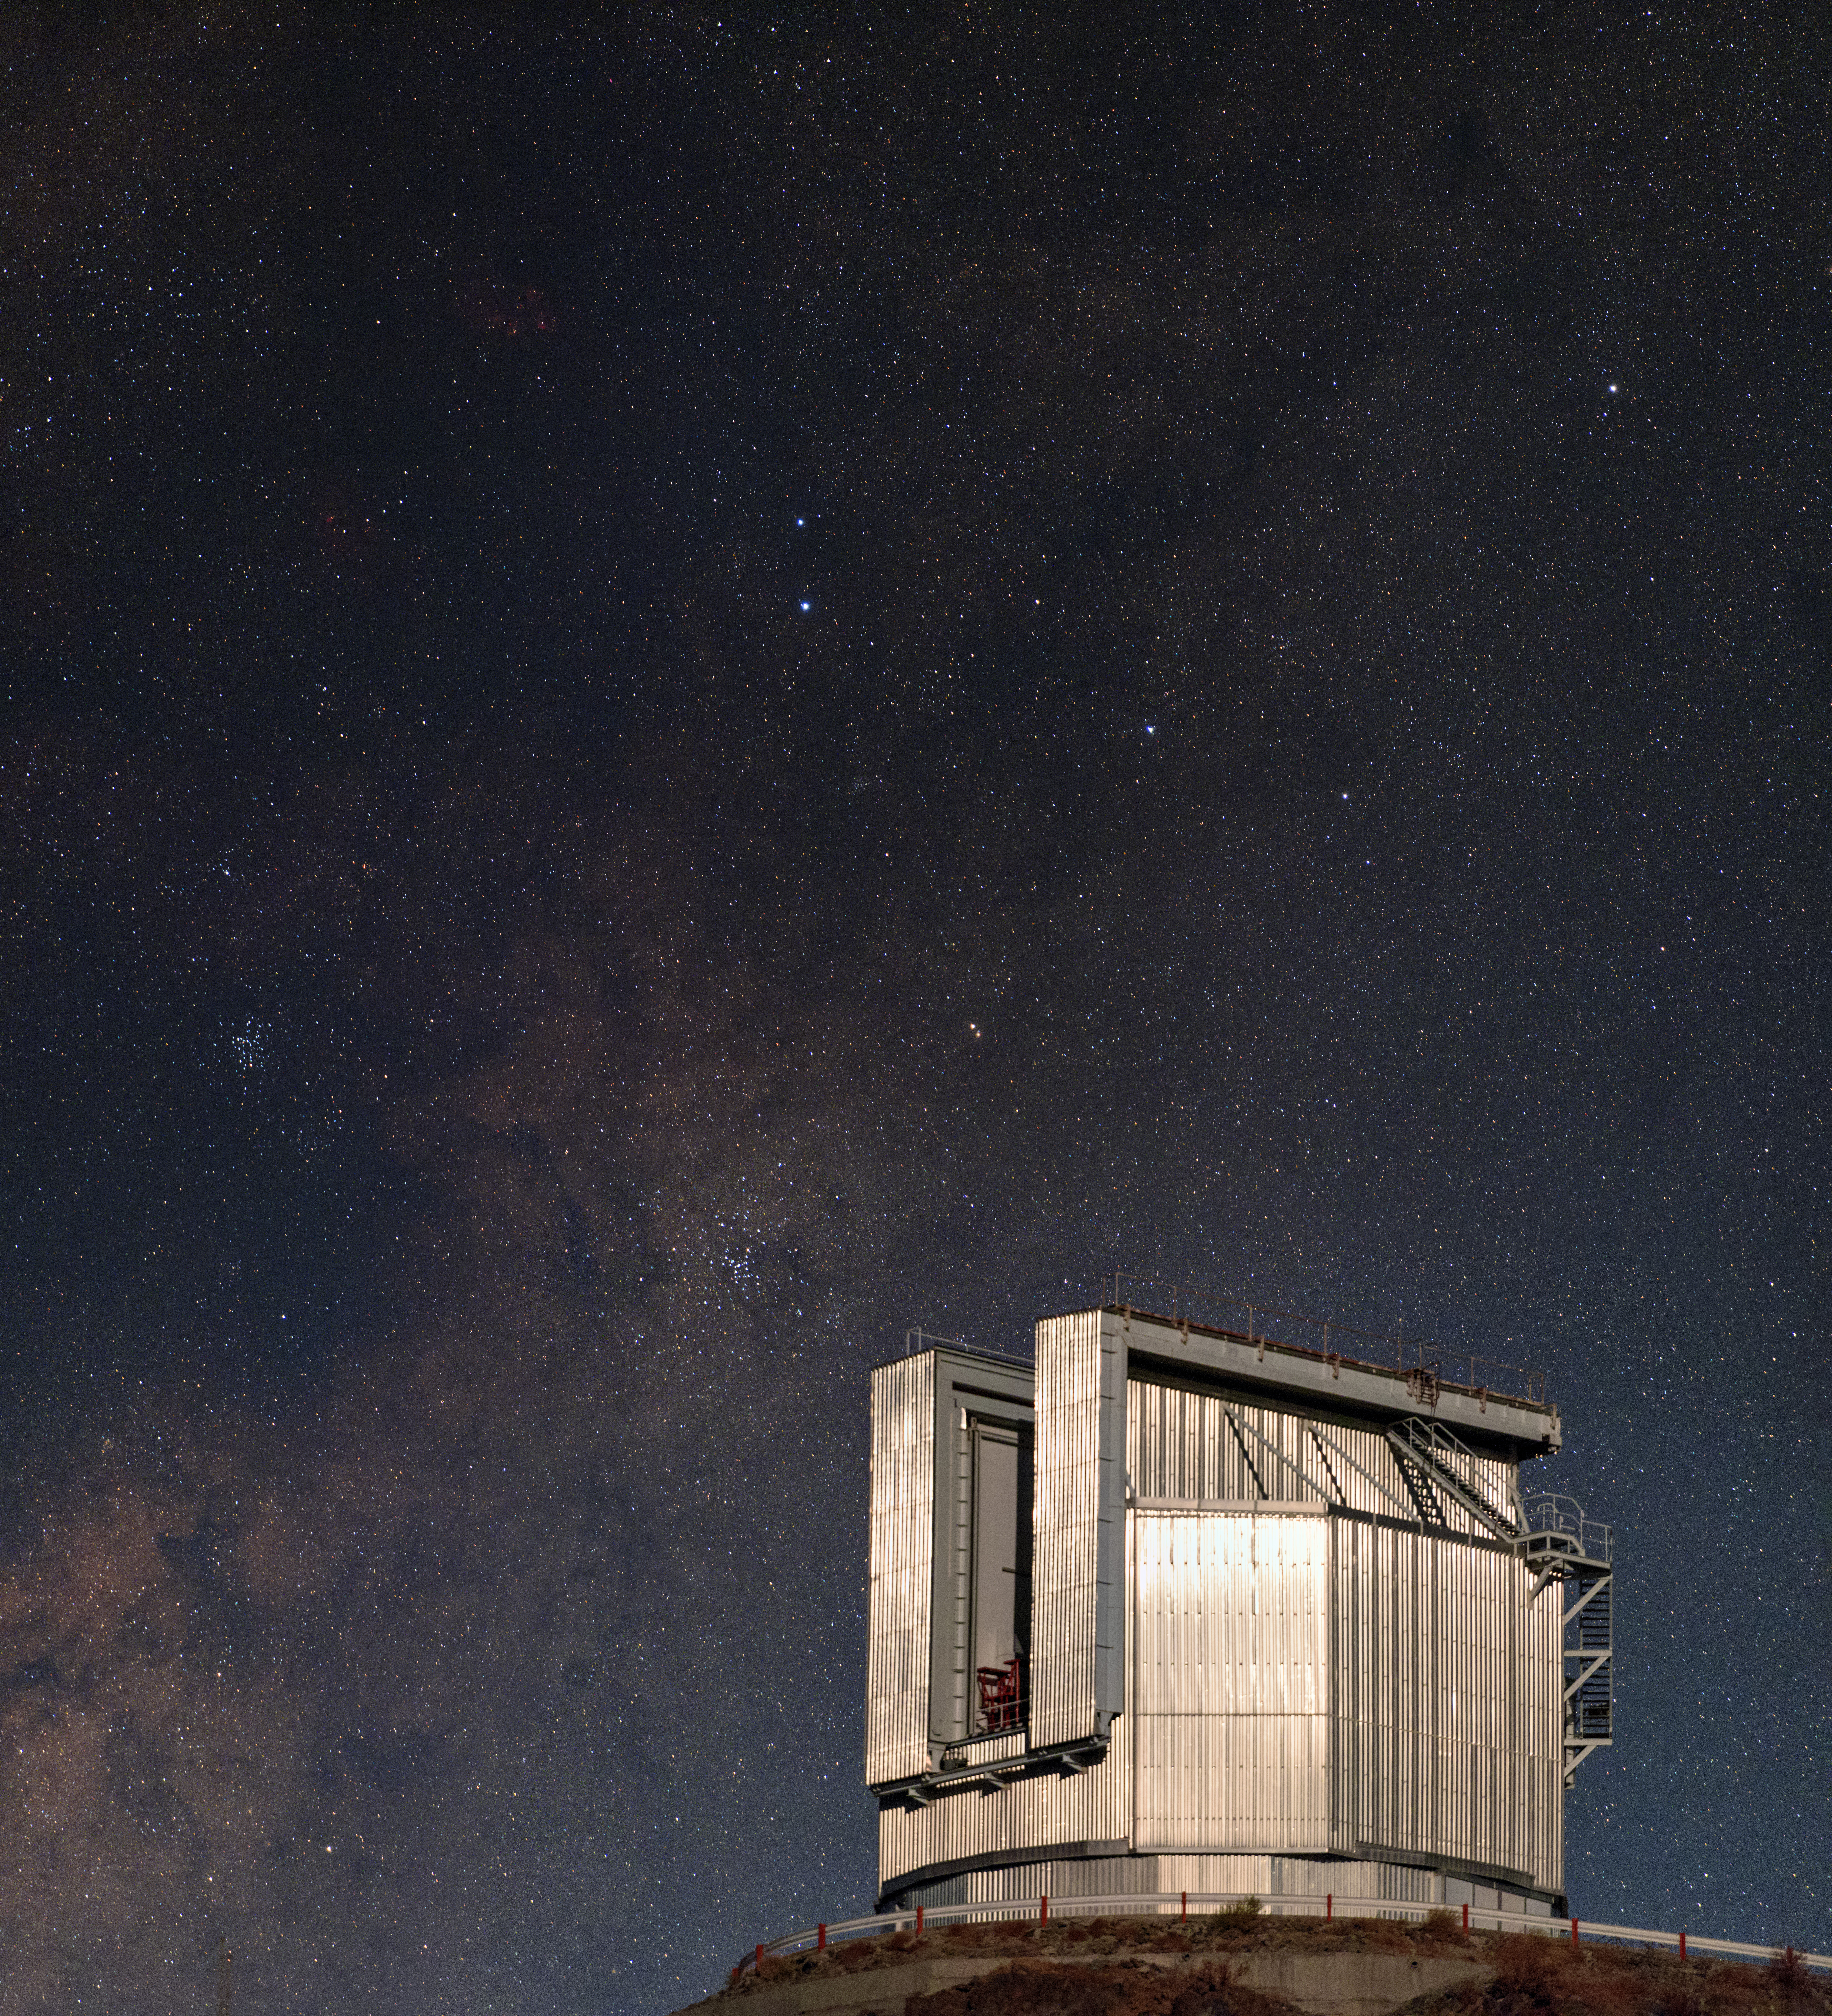

Shining NTT

Inaugurated in 1989, ESO's New Technology Telescope (NTT) at La Silla Observatory in Chile was a world first in many areas. Developed by ESO, Active Optics was first implemented on this telescope, as was the innovative and efficient shape of the casing.

Credit: ESO/B. Tafreshi (twanight.org)